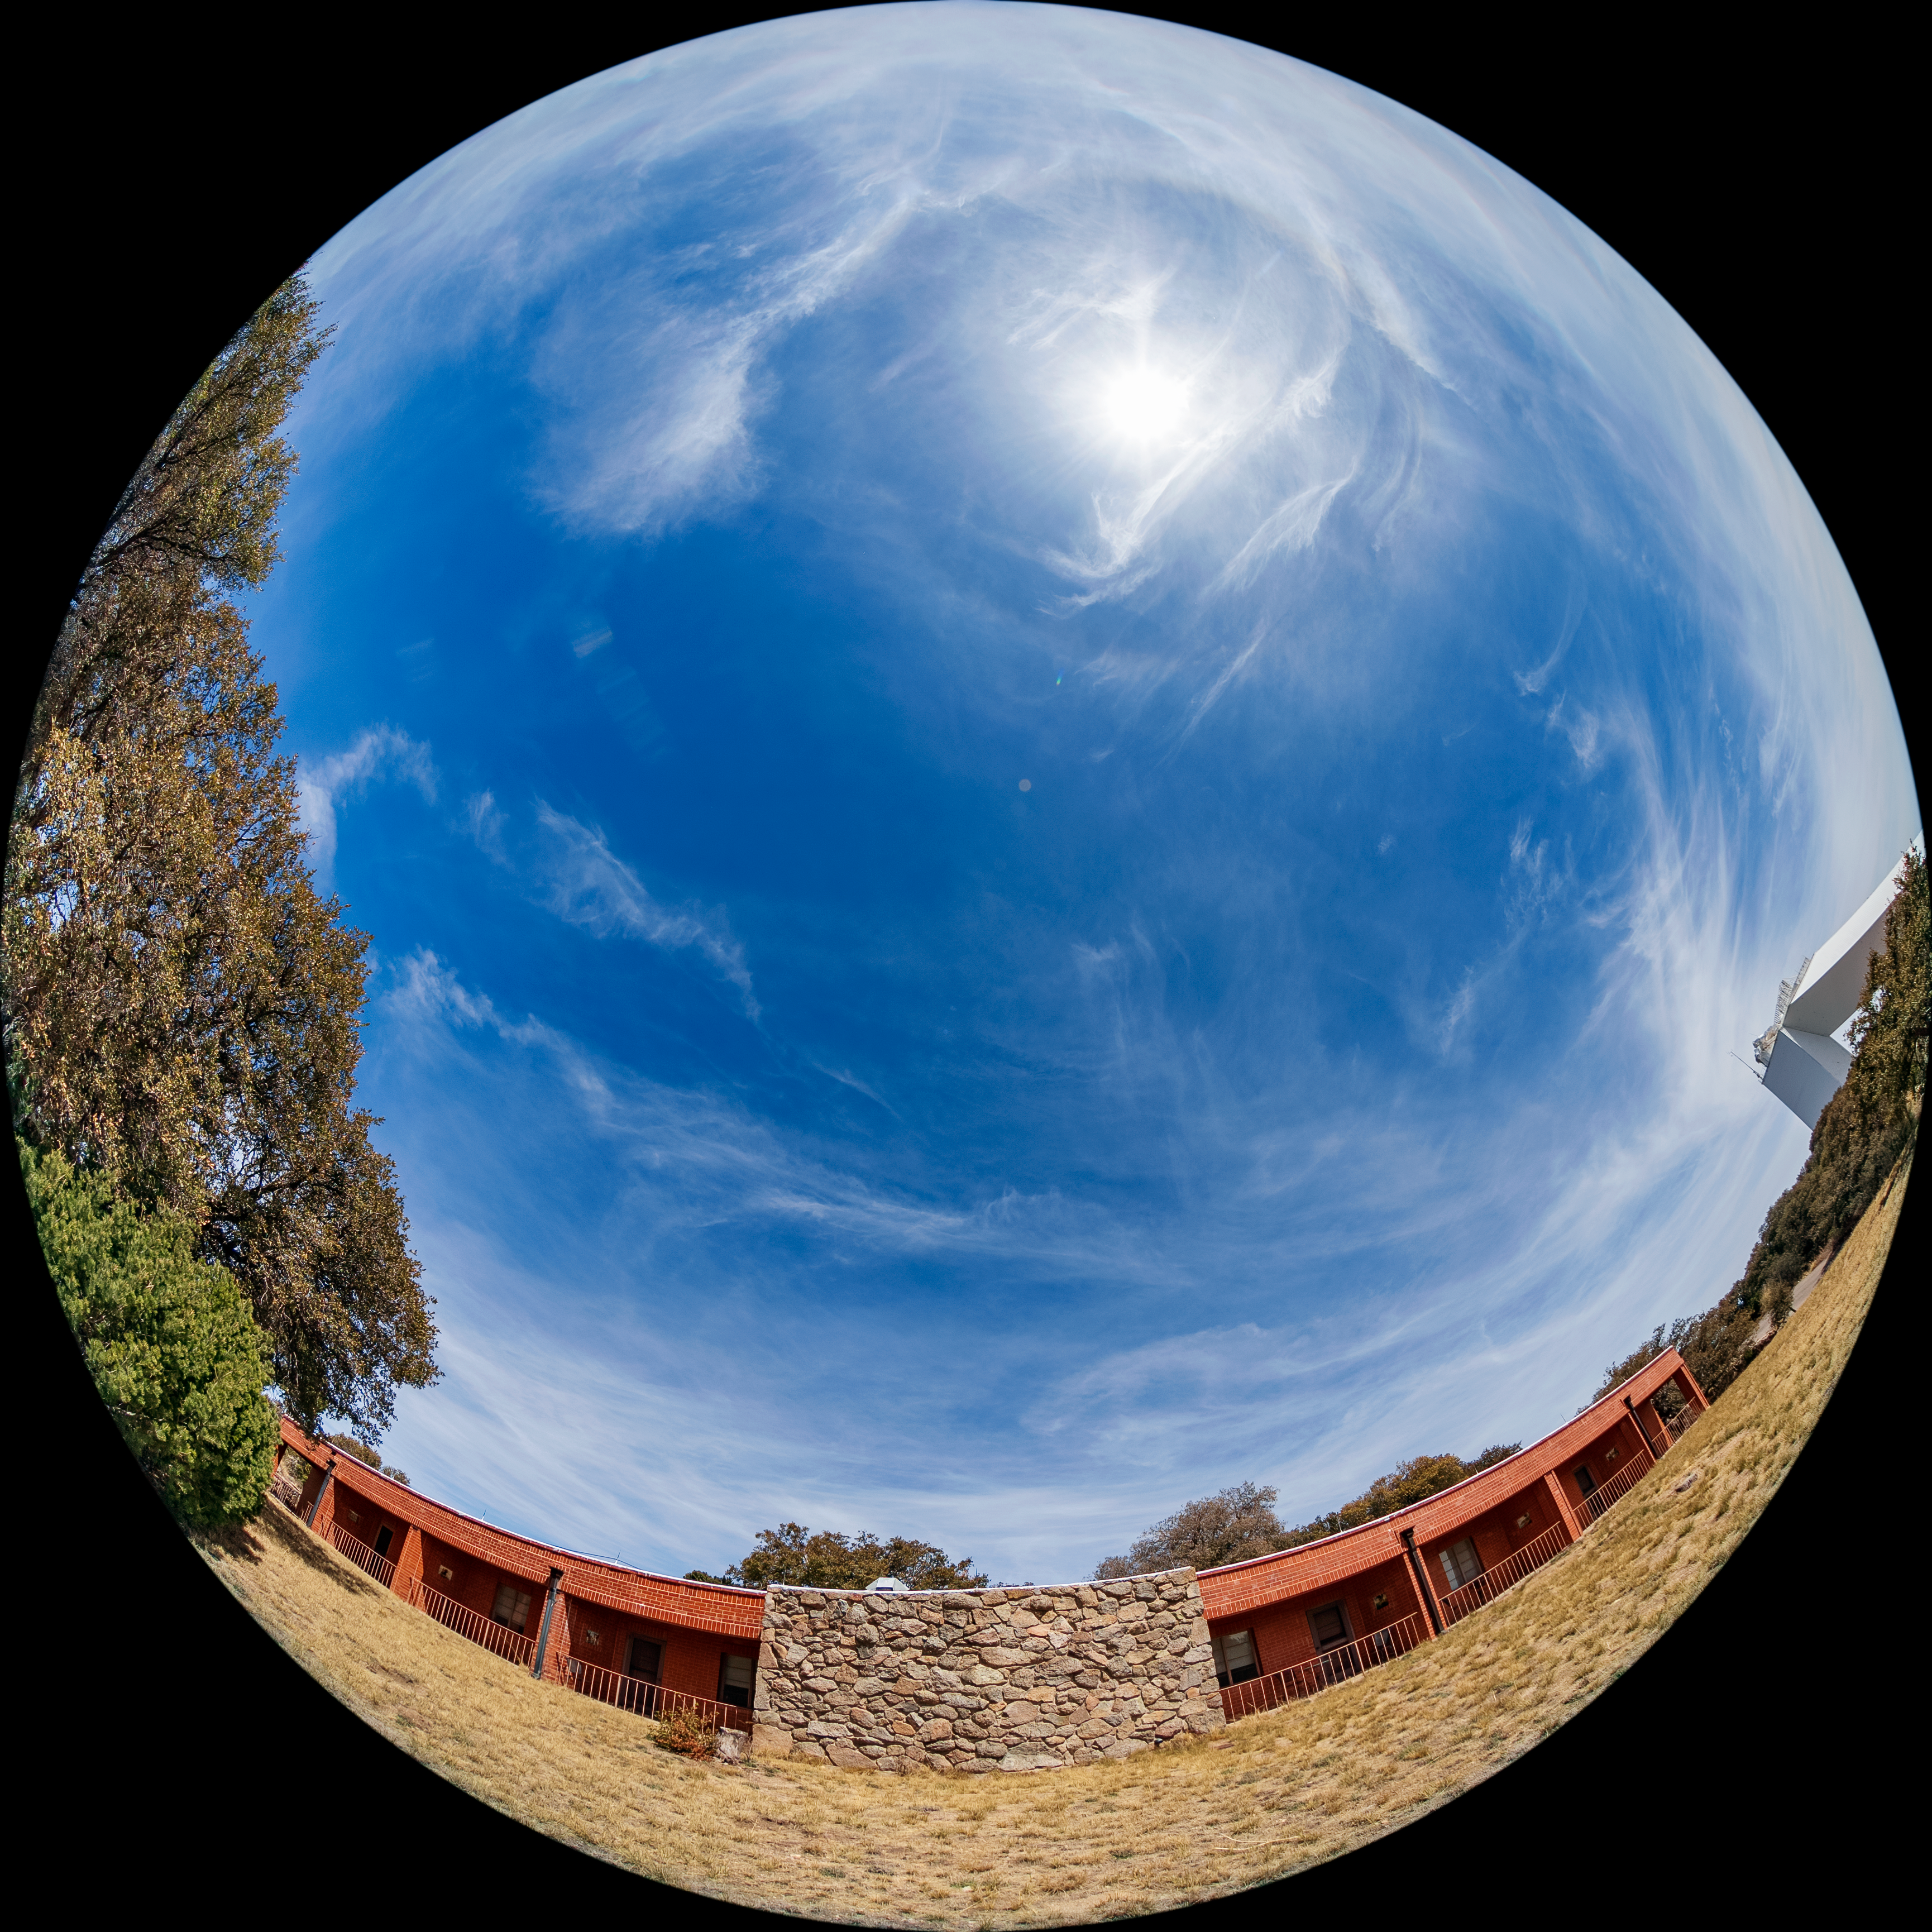

Kitt Peak National Observatory Dormitory 2 Fulldome

A fulldome view of Dormitory 2 at Kitt Peak National Observatory (KPNO), a Program of NSF NOIRLab.

Credit: KPNO/NOIRLab/NSF/AURA/T. Matsopoulos